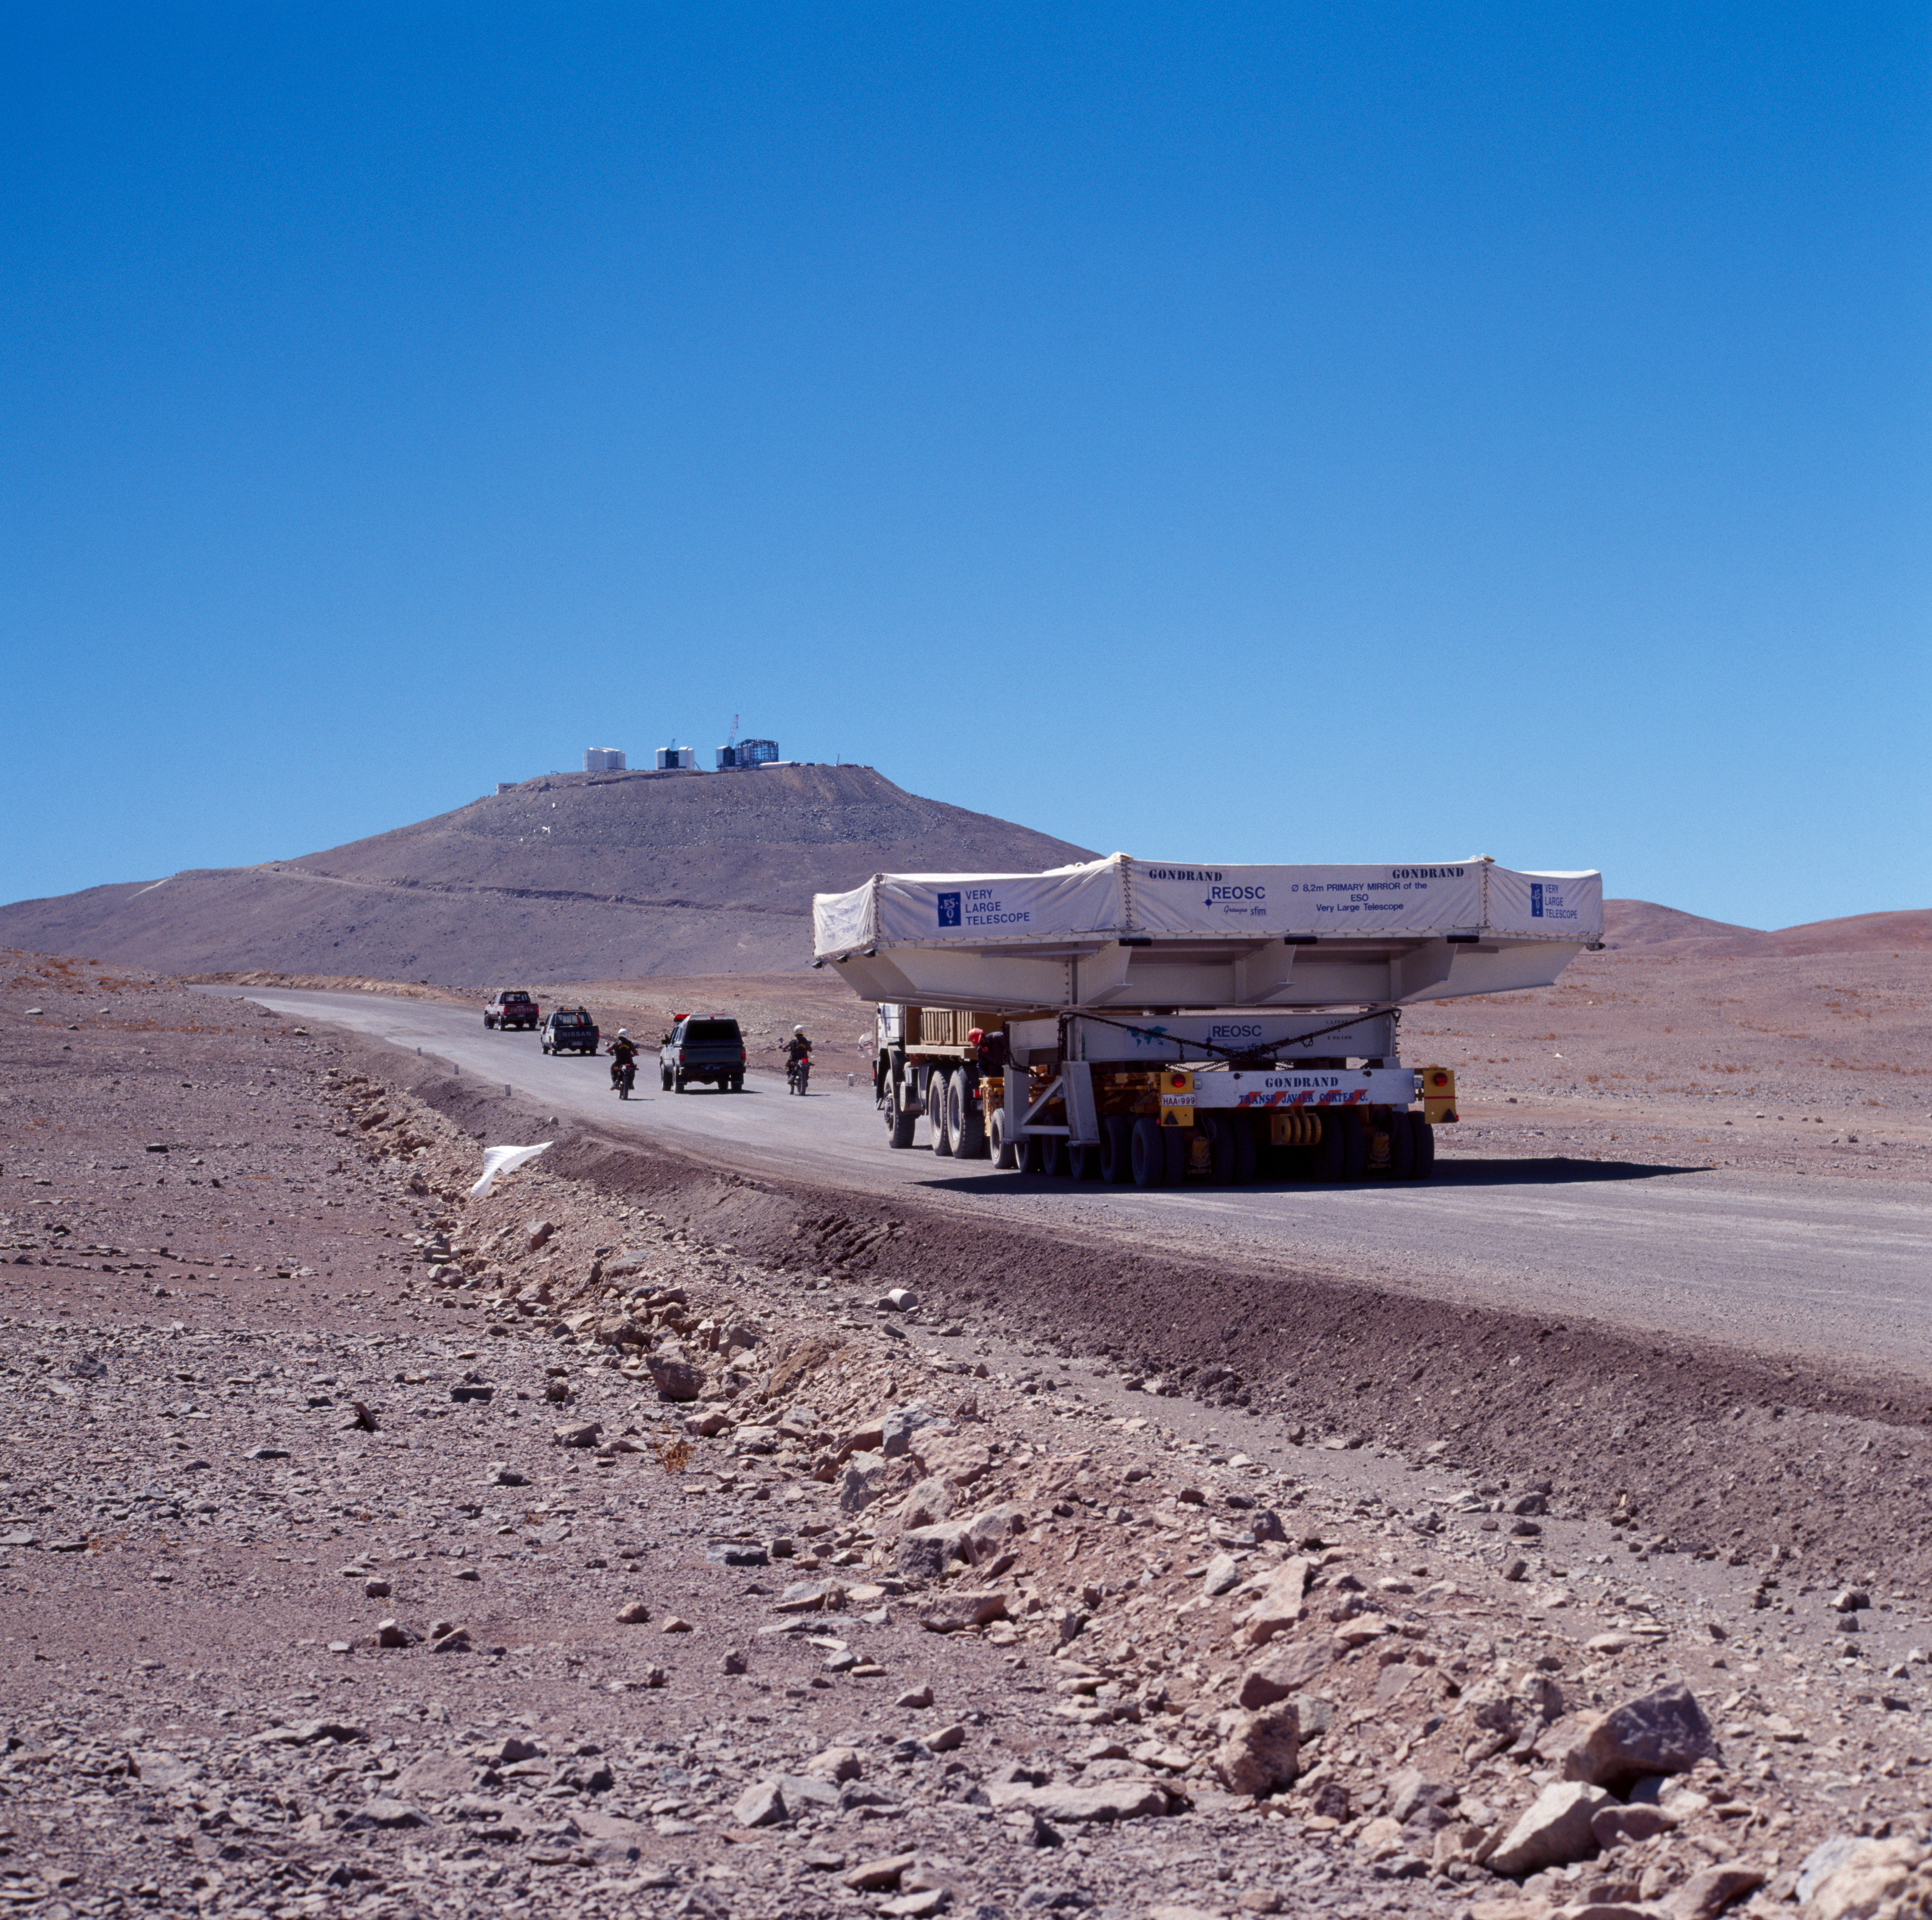

VLT M1 mirror

The VLT M1 Mirror, being transported to the Paranal Observatory in Chile. The image was obtained in December 1997.

Credit: ESO